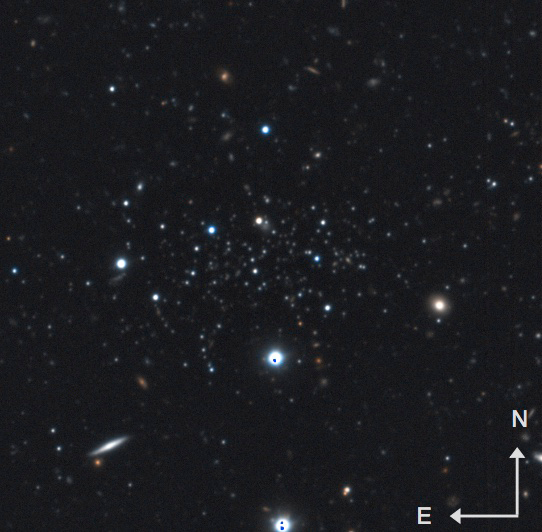

False color RGB image of DES1

False color RGB image of DES1 which is the small overdensity of stars in the centre of this field. The arrows in the lower right corner have a length of 15 arcseconds.

Credit: International Gemini Observatory/NOIRLab/NSF/AURA